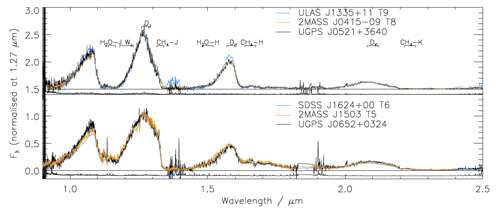

The GNIRS spectrum of the cool brown dwarf UGPS J0521+3640 (black) is intermediate between types T8 and T9

The GNIRS spectrum of the cool brown dwarf UGPS J0521+3640 (black) is intermediate between types T8 and T9, shown by templates in orange in blue. This work is the first publication using GNIRS since the instrument was recommissioned on Gemini North and takes advantage of the cross-dispersed mode, which covers the full spectral range from 0.8 to 2.5 microns in a single exposure. The instrument also offers higher resolution spectroscopy with more limited wavelength coverage.

Credit: International Gemini Observatory/NOIRLab/NSF/AURA